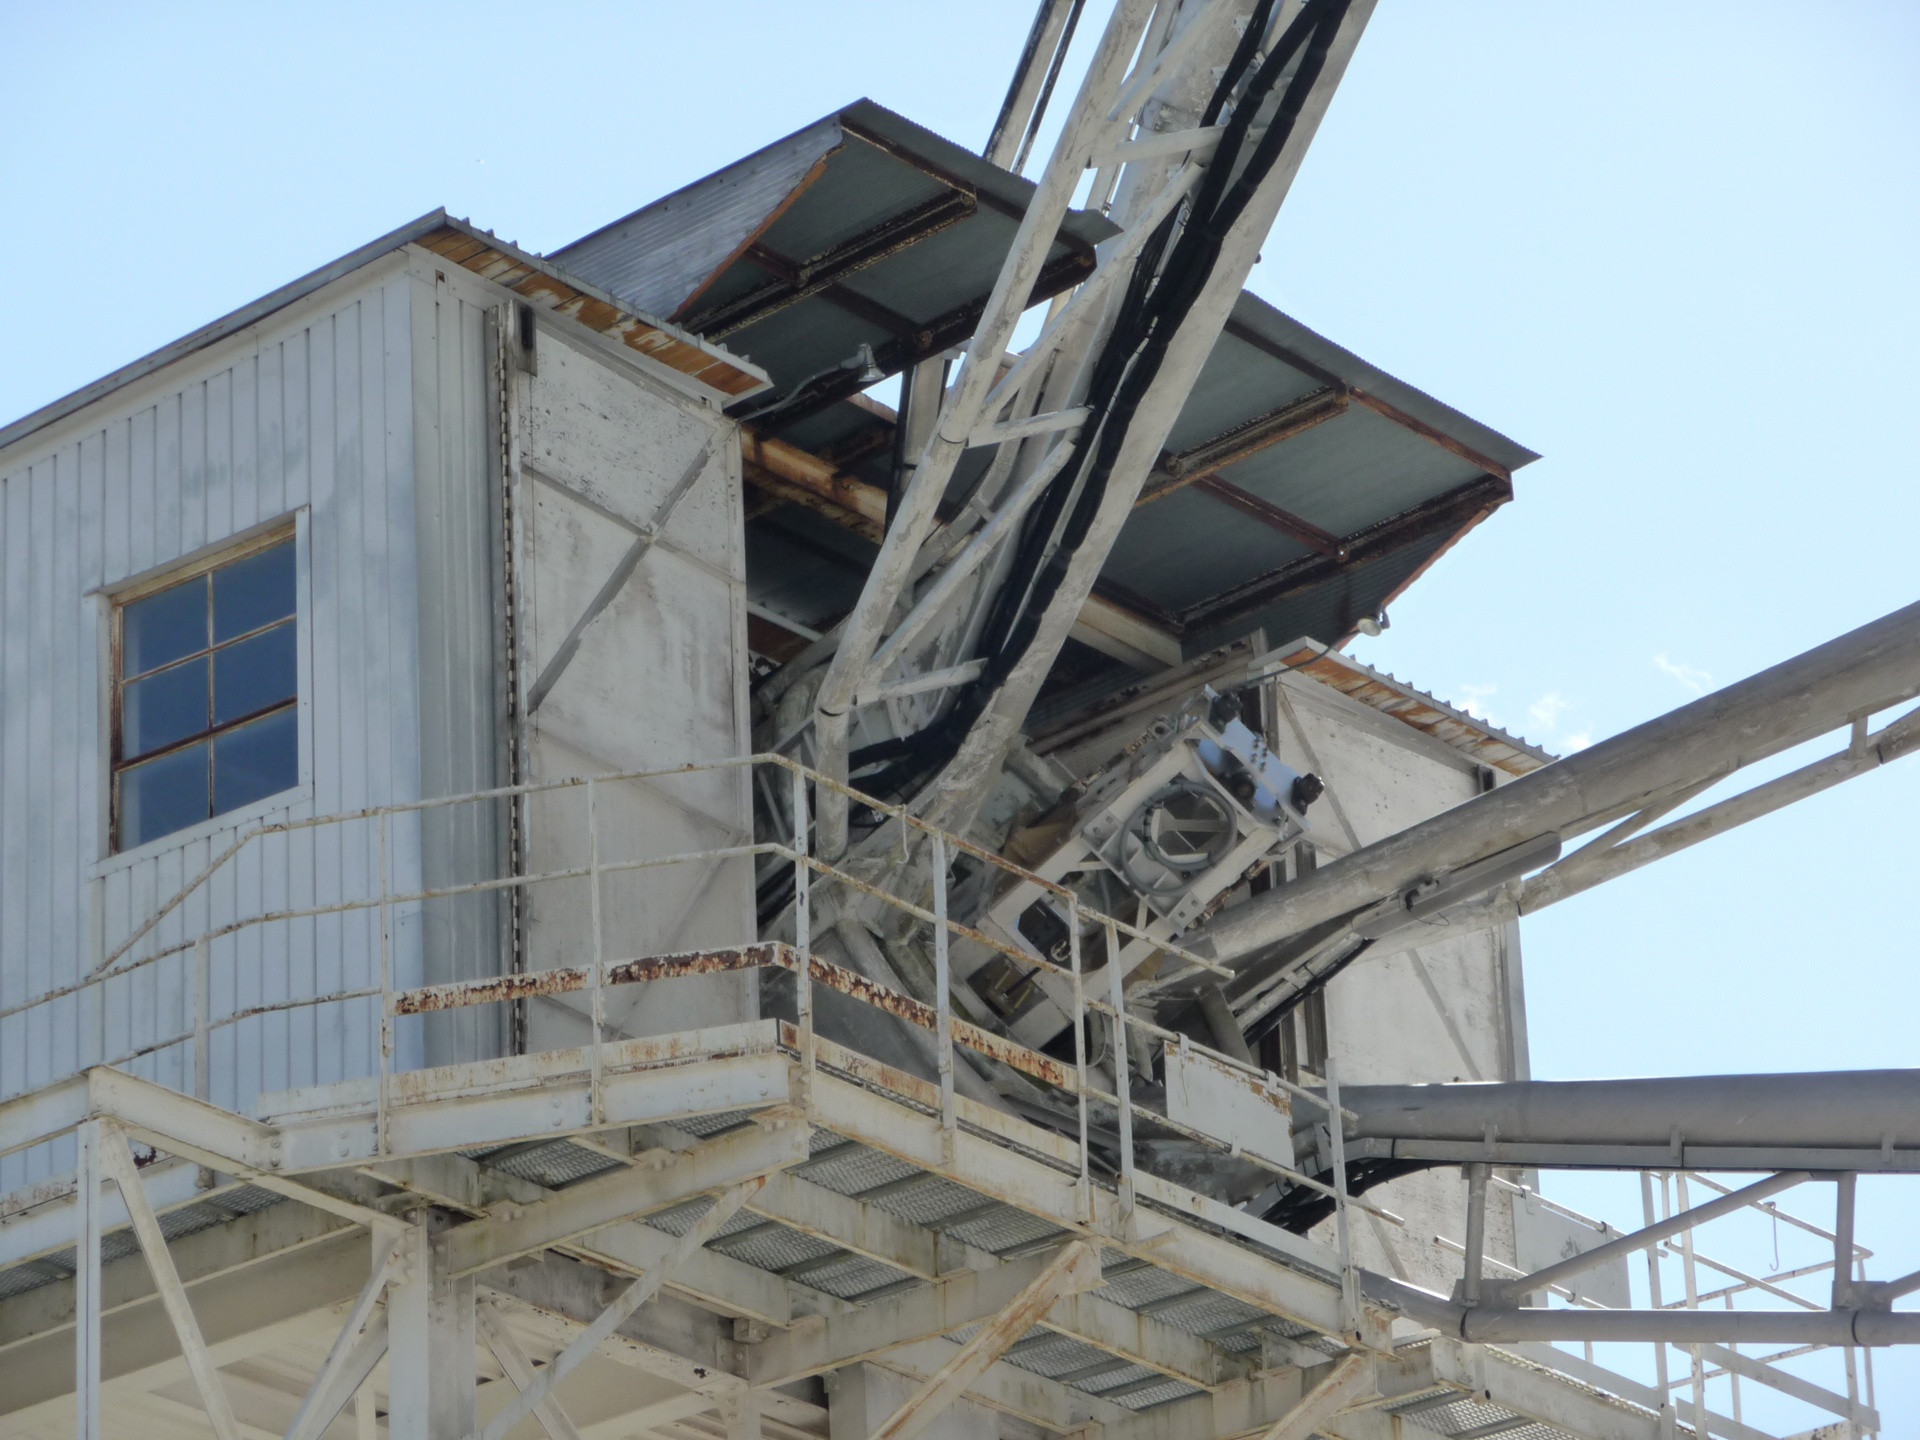

A Mouthful

The 140-foot telescope in Green Bank gets an upgrade as its prime focus is swallowed by the receiver tower. Inside the tower, an engineer is installing fiber optic control devices that allows the small reflecting mirror in the cage to be adjusted very precisely. This helps it to better aim its focused radio waves onto the receivers nestled in the middle of the 43-meter dish.

Credit: NRAO/AUI/NSF